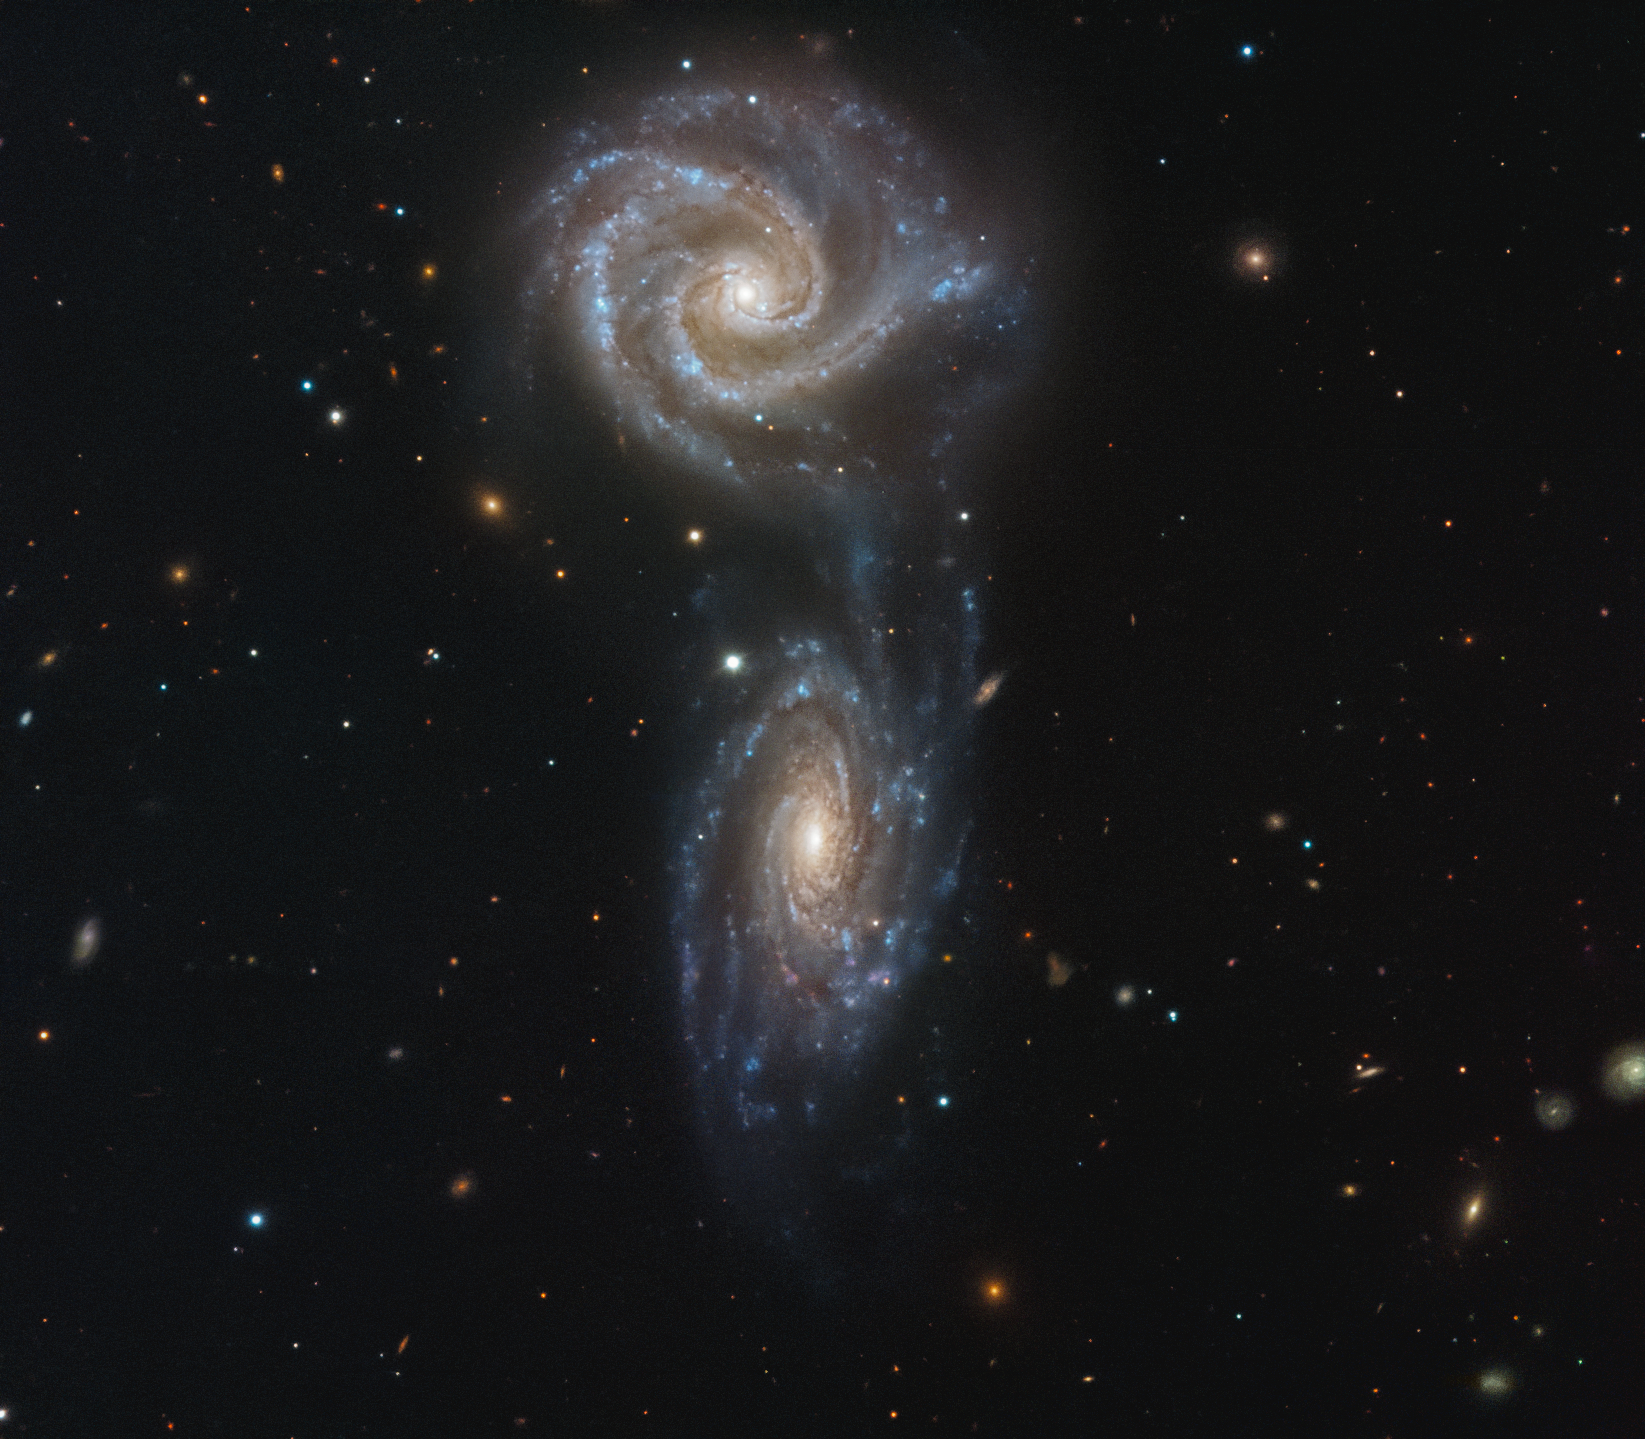

A Galactic Ballet

This image shows a pair of interacting galaxies known as Arp 271. Individually, these galaxies are named NGC 5426 and NGC 5427; both are spirals, and both are roughly the same size.

Some astronomers believe that these galaxies are in the process of merging to form a single entity. This interaction will create increasing numbers of new stars over the next few million years, some of which can be seen within the “bridge” of gas connecting the two galaxies. This kind of collision and interaction might also happen to our own galaxy, the Milky Way, which is likely to collide with the neighbouring Andromeda Galaxy in about five billion years time.

These galaxies lie over 120 million light years away from us, and were discovered by the German-British astronomer William Herschel in 1785. Herschel was a prolific scientist, also discovering both infrared radiation and the planet Uranus.

Credit: ESO